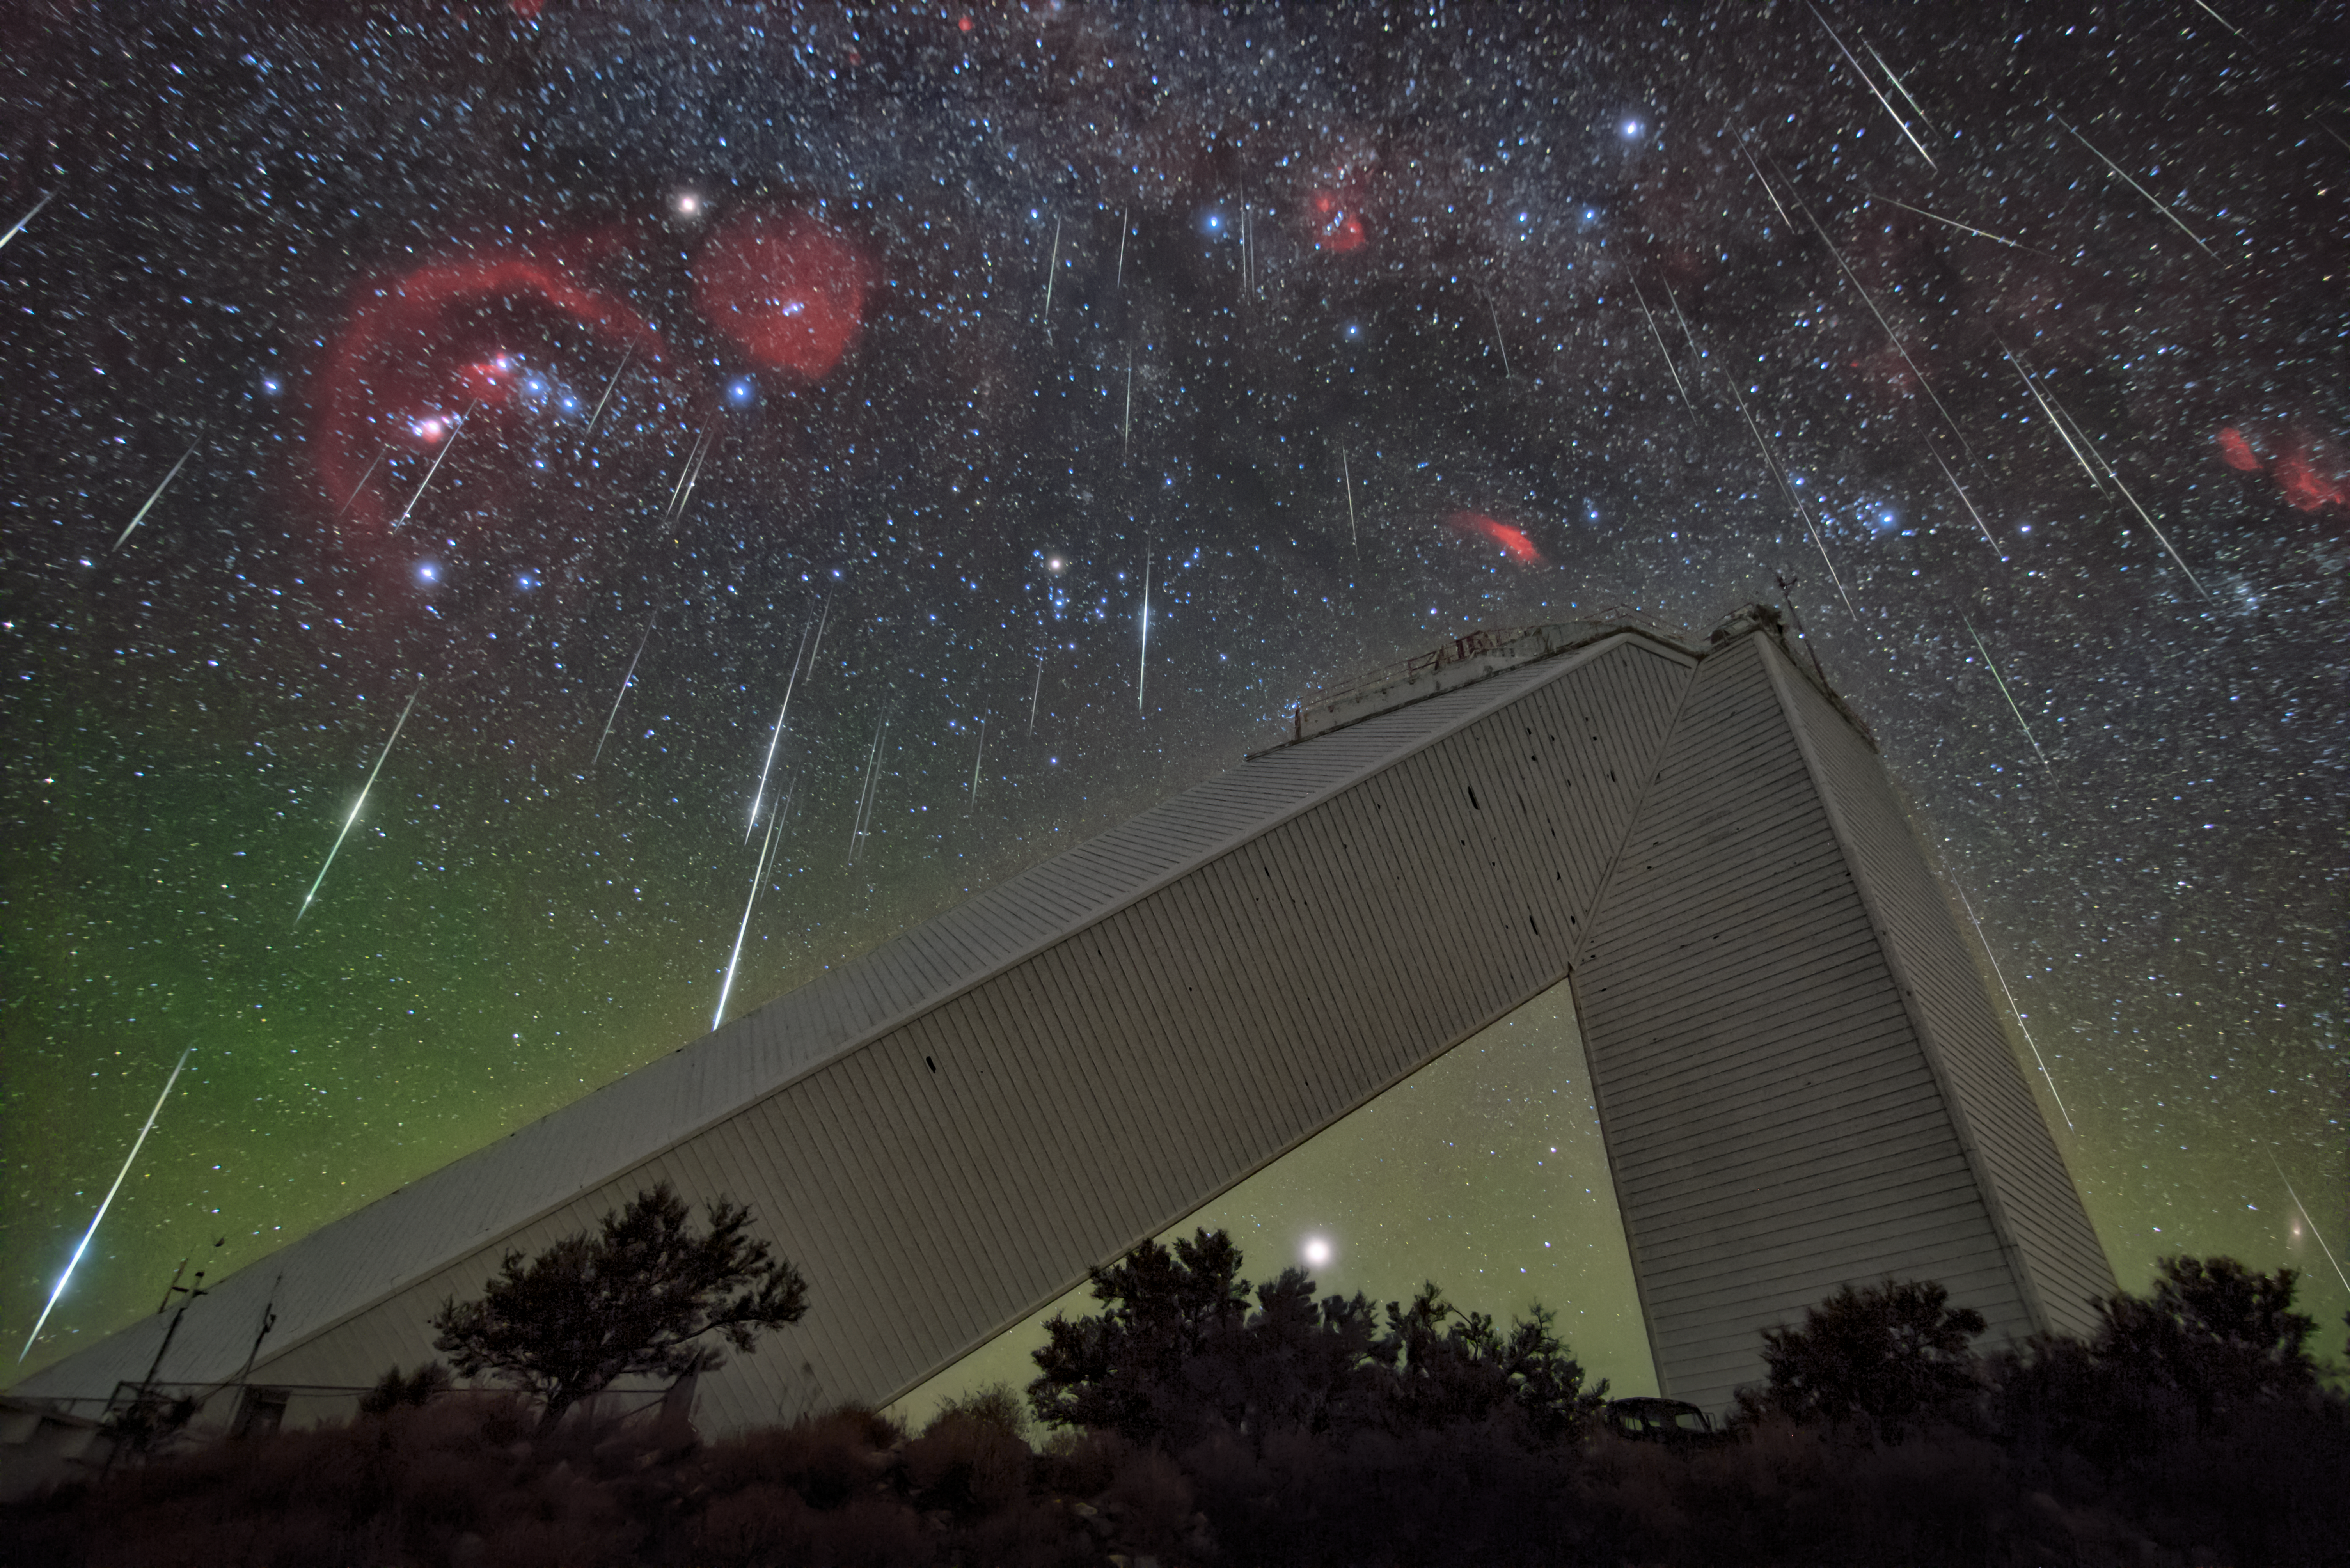

Meteors over the McMath-Pierce Solar Telescope

A meteor shower puts on a dazzling show above the U.S. National Science Foundation Kitt Peak National Observatory, a Program of NSF NOIRLab outside of Tucson, AZ. The unique structure dominating this picture is the McMath-Pierce Solar Telescope, renowned for its many decades as the world’s most powerful solar telescope. Now decommissioned, this impressive building is transitioning into a new role as the Windows on the Universe outreach center, designed to educate and inspire future generations. At first glance, a powerful solar telescope under a meteor shower may seem to be a strange juxtaposition. While the telescope may not enhance views of meteor showers, its presence here hints at the interconnectedness of our Universe. The Sun and meteors, though they seem unrelated, share a common heritage as they formed from the same nebula of gas and dust that also gave birth to the planets. This connection, captured brilliantly here in this image of the week, underscores the broader mission of Kitt Peak National Observatory and the field of astronomy at large which is to study the skies and identify our place within the cosmos while bridging the gap between astronomical research and public outreach.

The meteor shower shown here is the Geminids, which produces almost as many meteors per hour as the Perseids every year.

Credit: KPNO/NOIRLab/NSF/AURA/R. Sparks